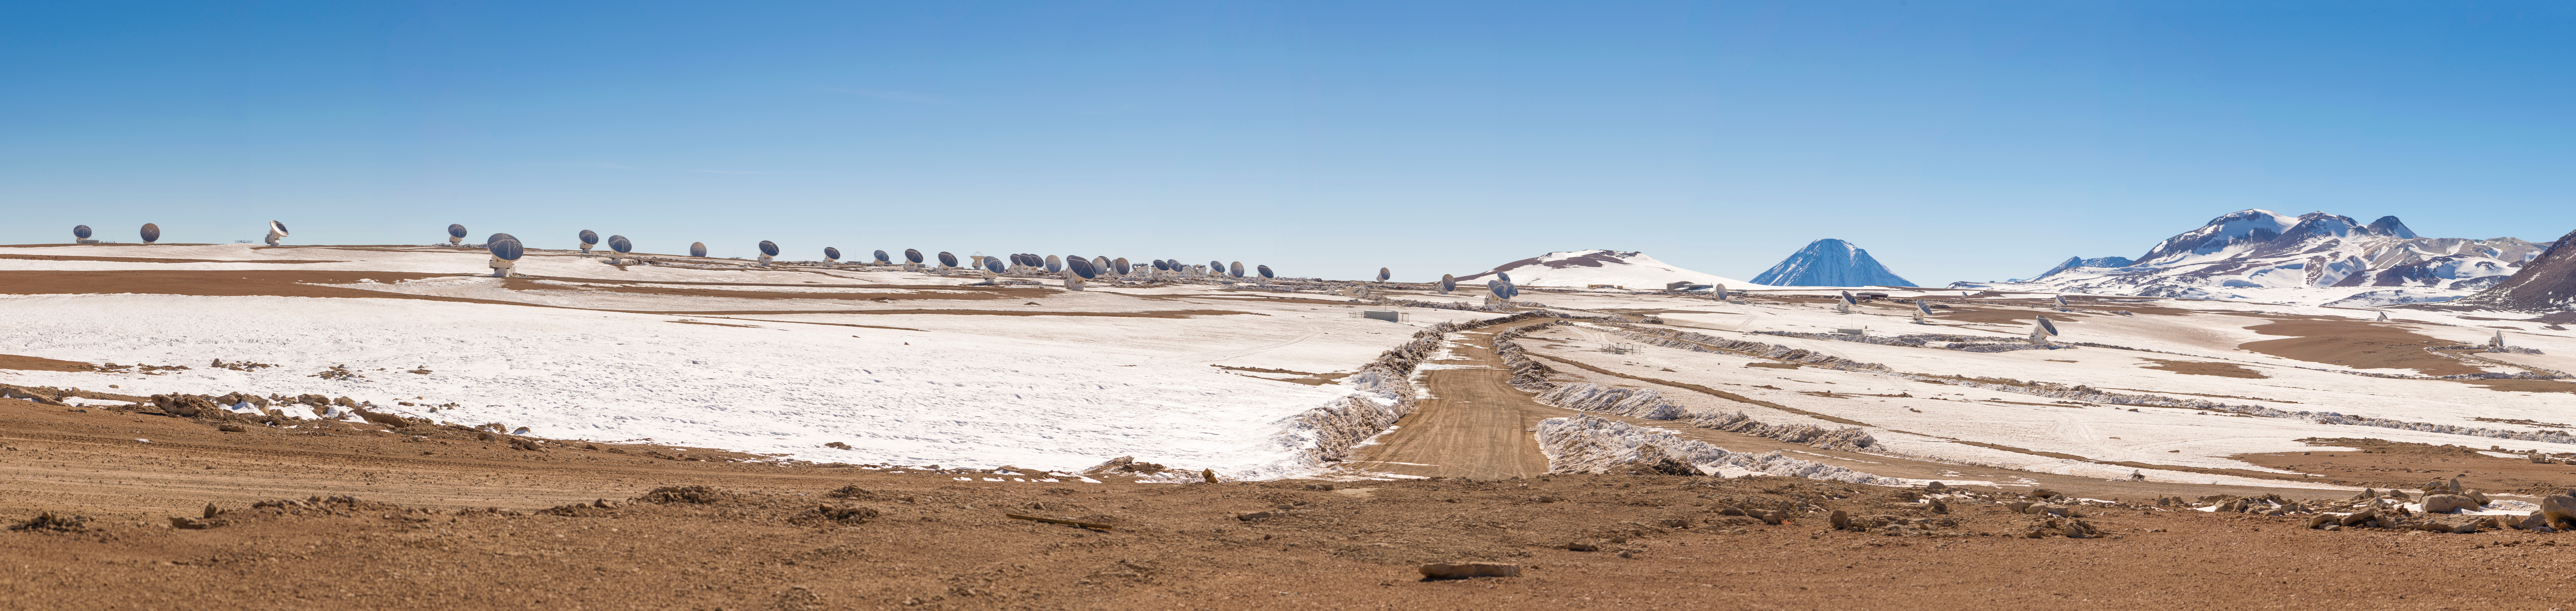

Chajnantor

To move its antennas from one place to another, ALMA has two custom-made transporters that move and position the antennas among the almost 300 existing bases. In the background the Licancabur volcano and on the right the Chajnantor hill.

Credit: Sergio Otárola - ALMA (ESO / NAOJ / NRAO)